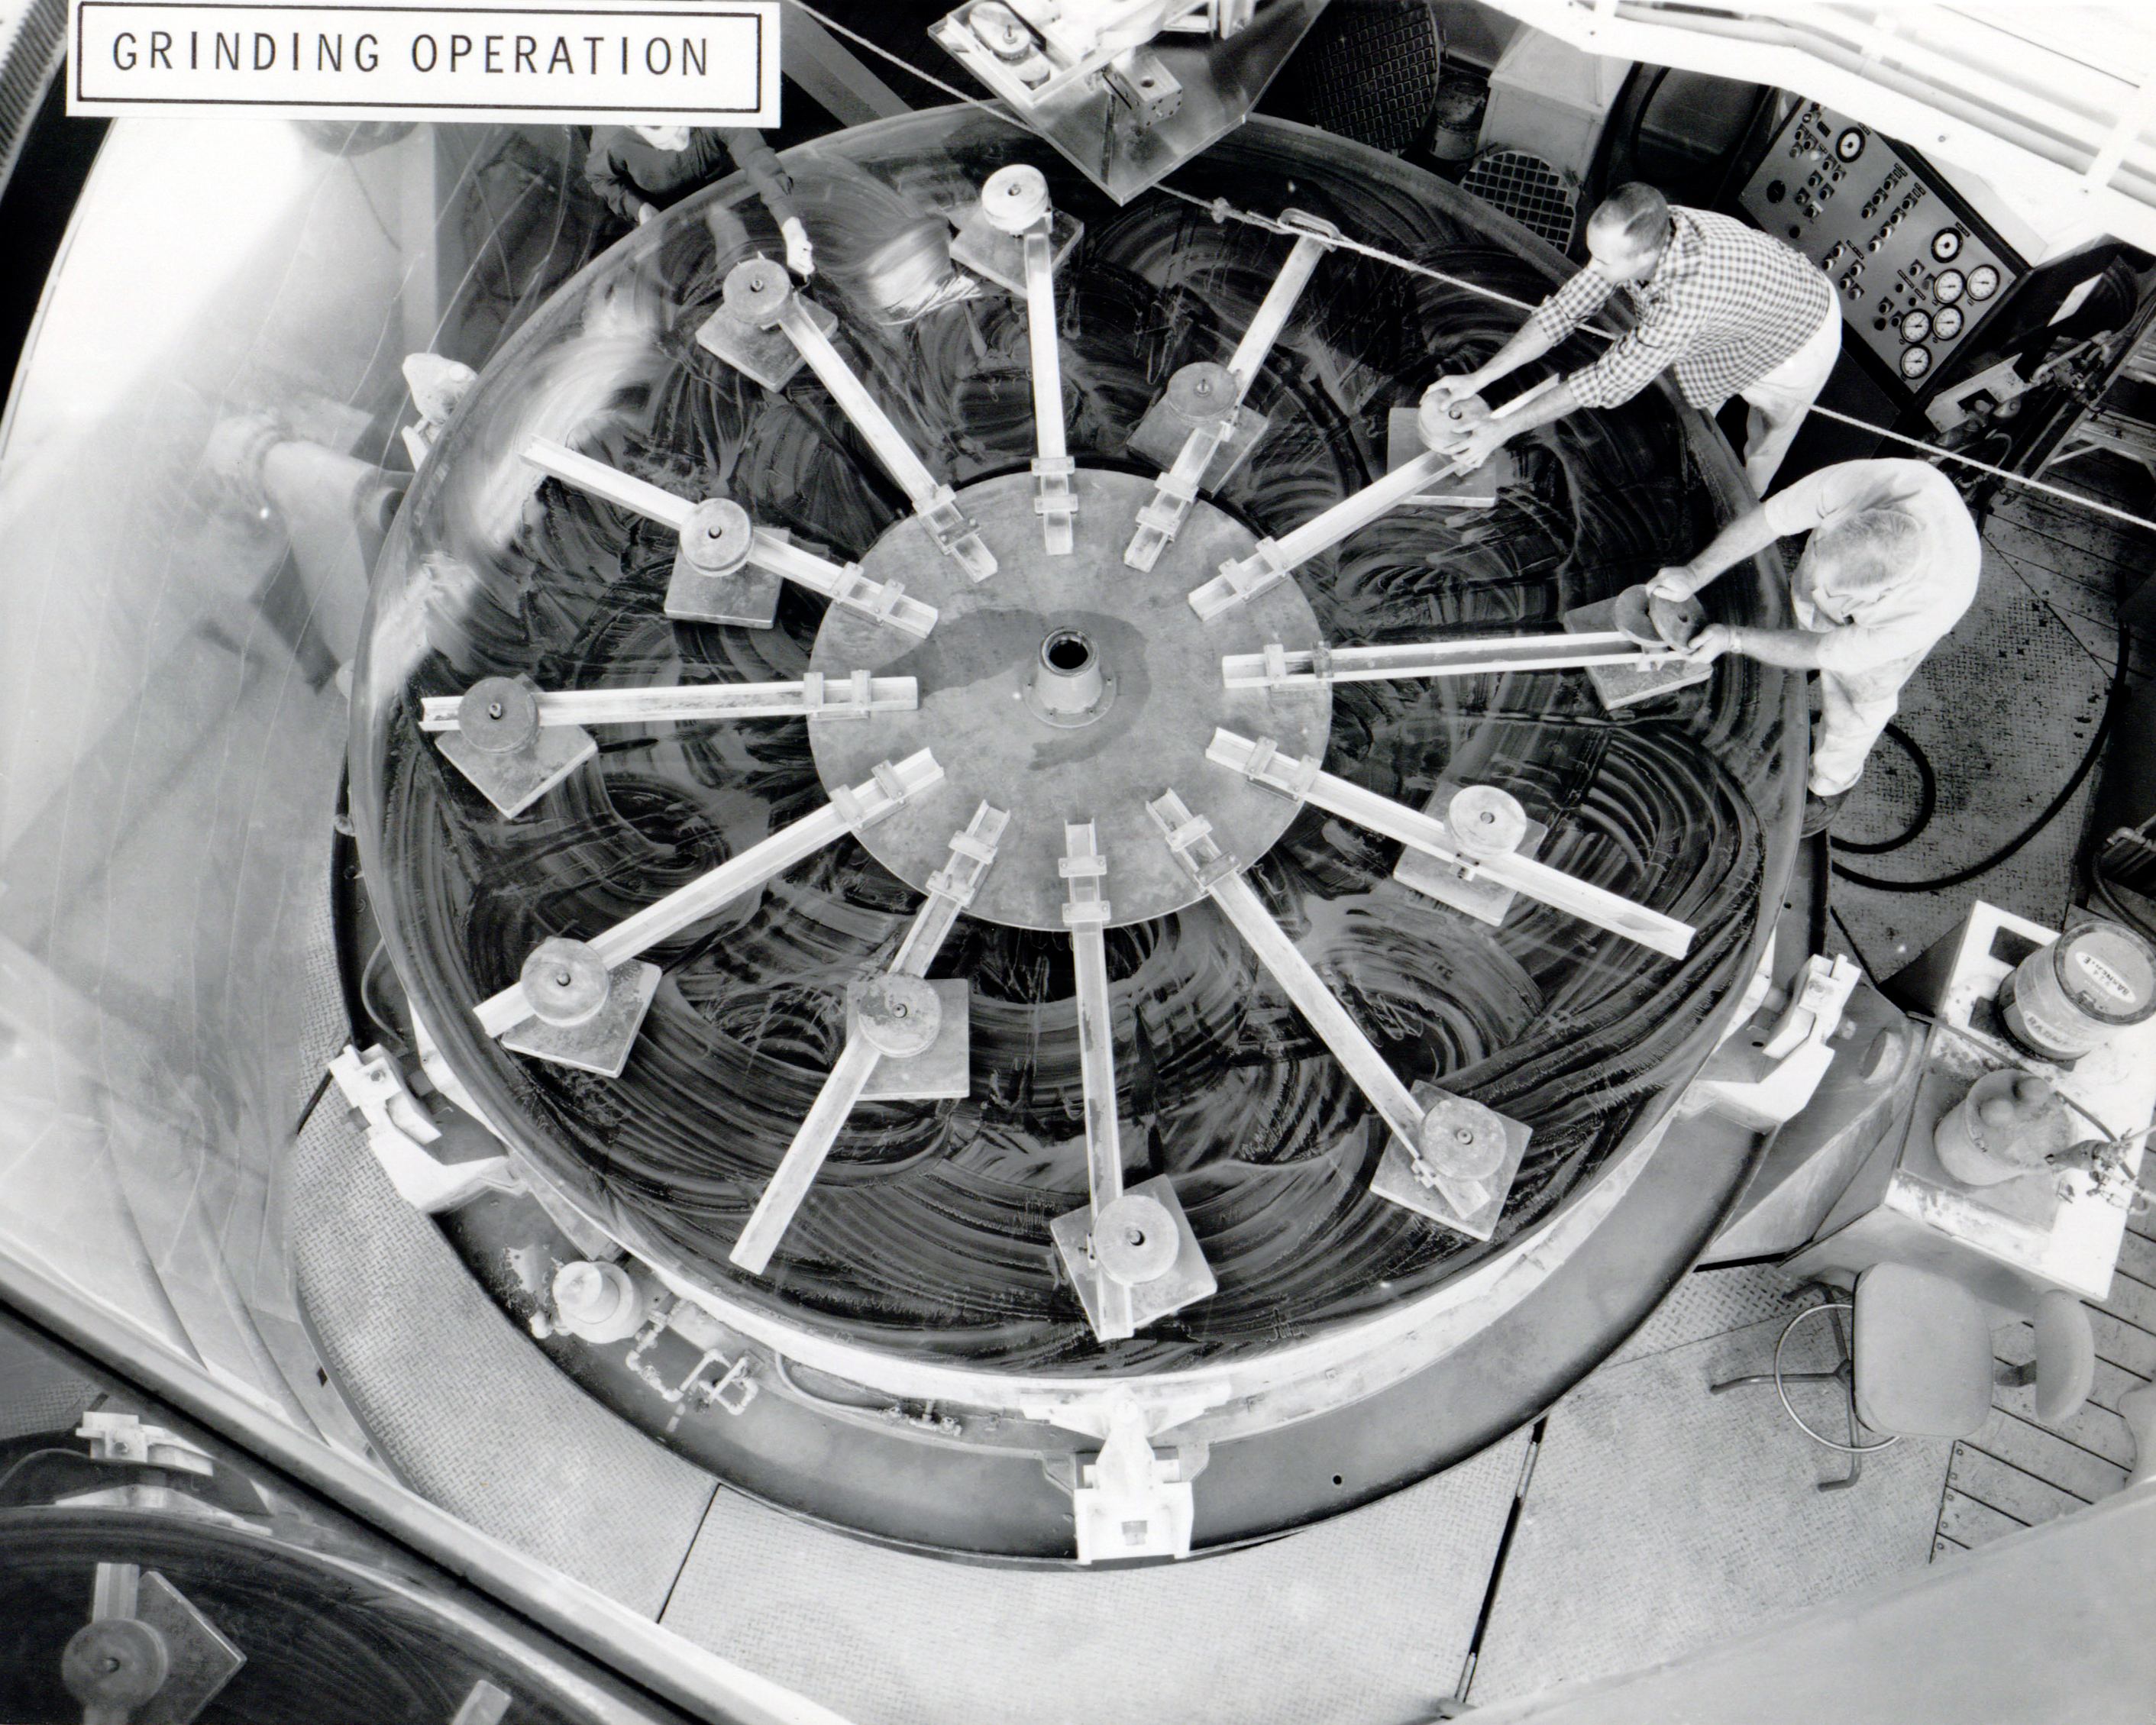

Polishing A 4-meter Mirror

Depicted here is just one small part of the polishing process of the enormous 4-meter mirror used in the Nicholas U. Mayall Telescope located at Kitt Peak National Observatory. An identical mirror was manufactured for the Víctor M. Blanco 4-meter Telescope located at the Cerro Tololo Inter-American Observatory just a few years later.

Credit: NOIRLab/AURA/NSF